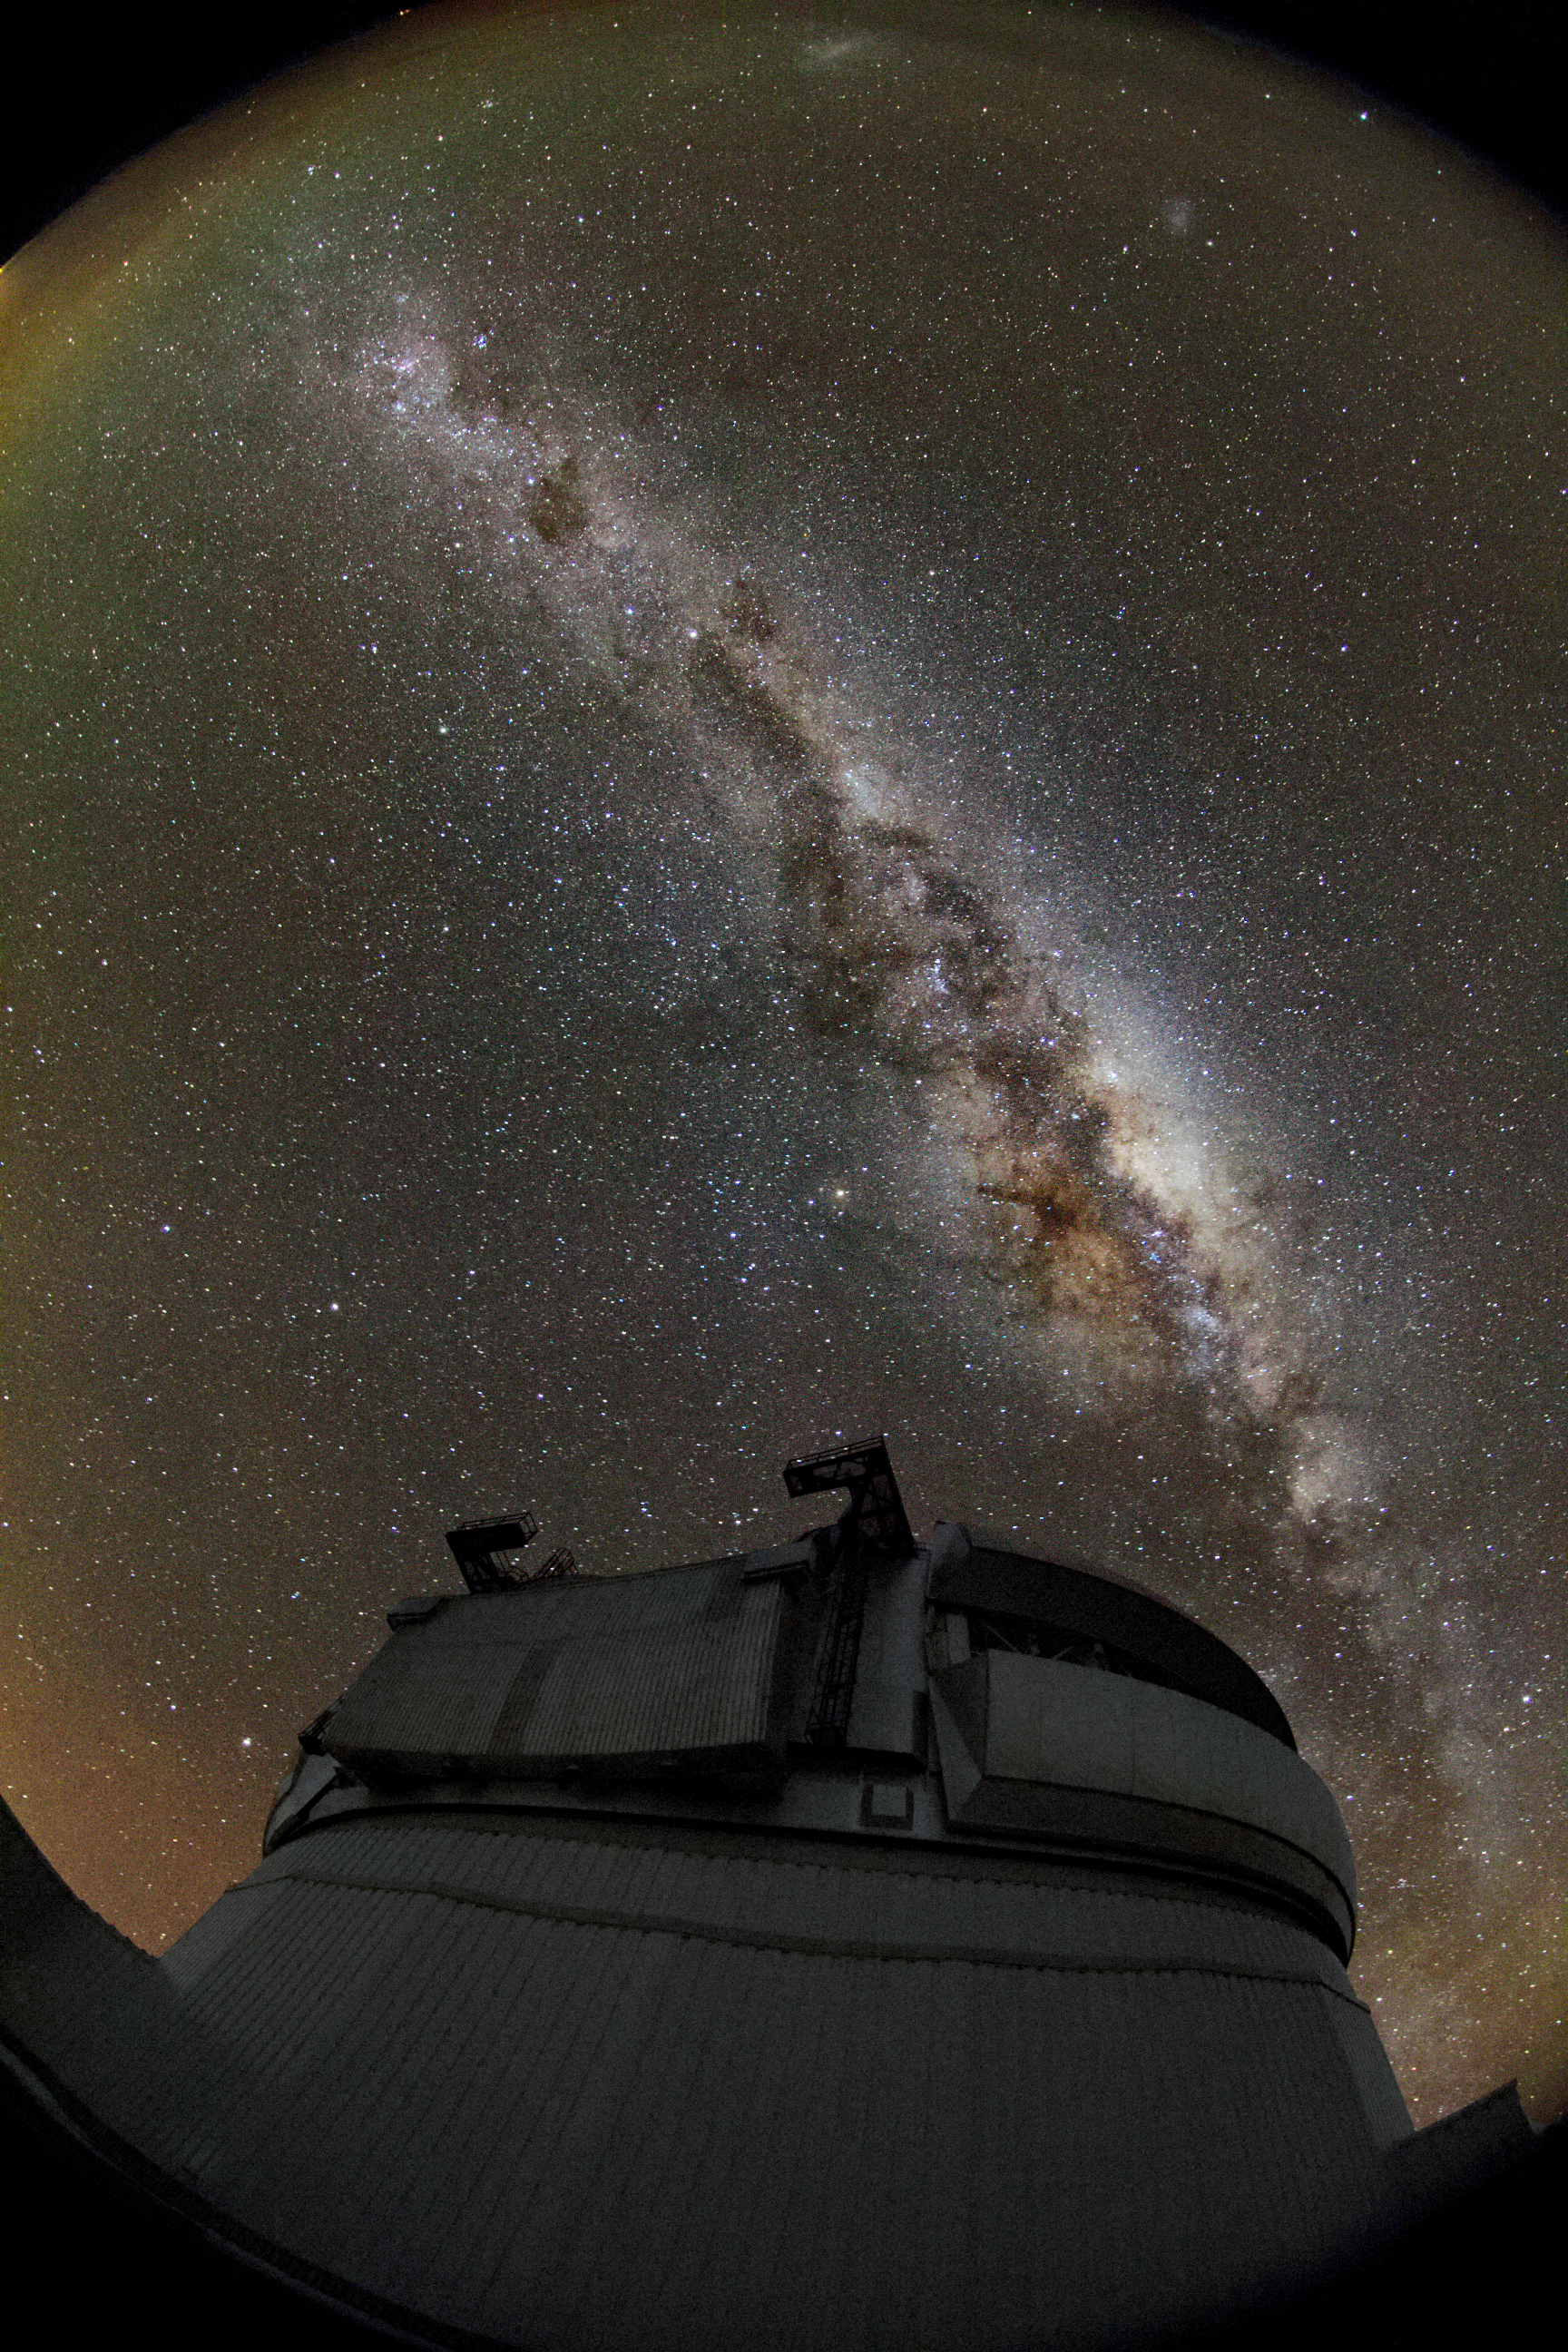

Milky Way over Gemini South

In this photo, the Milky Way blazes bright above the Gemini South telescope on Cerro Pachon in Chile.

Credit: International Gemini Observatory/NOIRLab/NSF/AURA/J. Fuentes